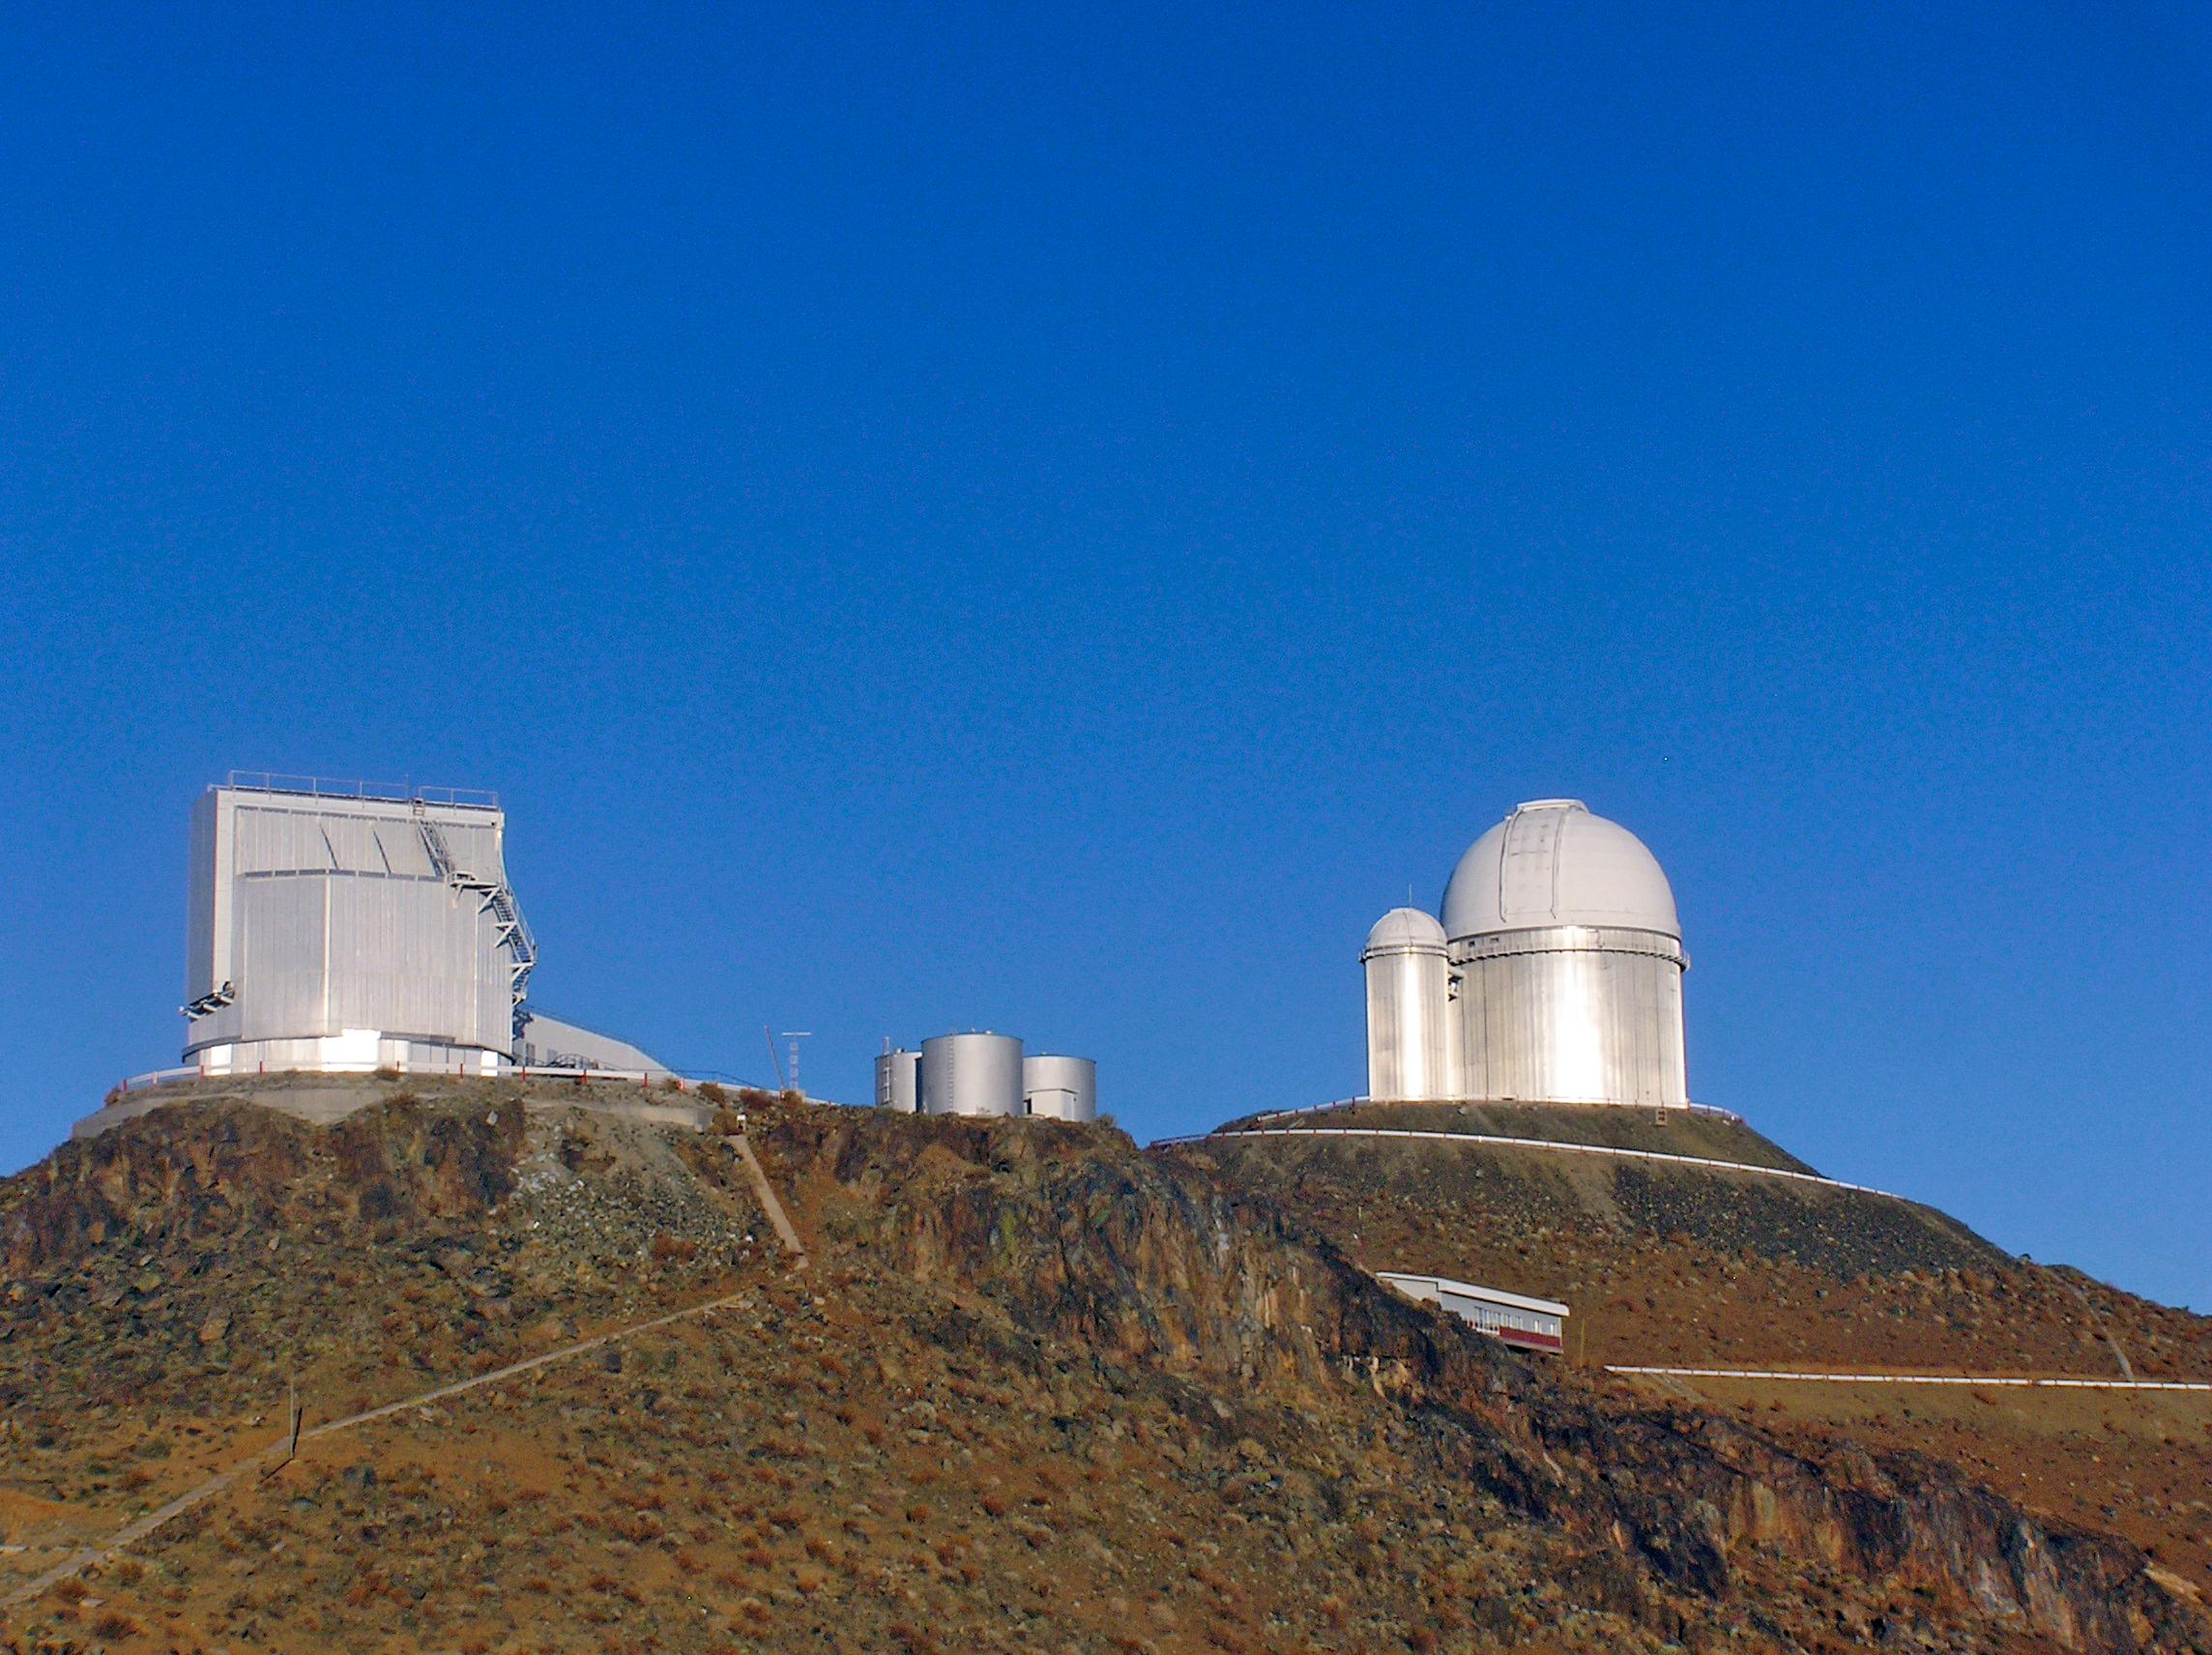

The NTT and the ESO 3.6-metre telescope

A view of the NTT and the ESO 3.6-metre telescope of ESO's La Silla Observatory in Chile. Both telescopes tower over the rest of the observatory from the summit of the 2400m mountain.

Credit: ESO